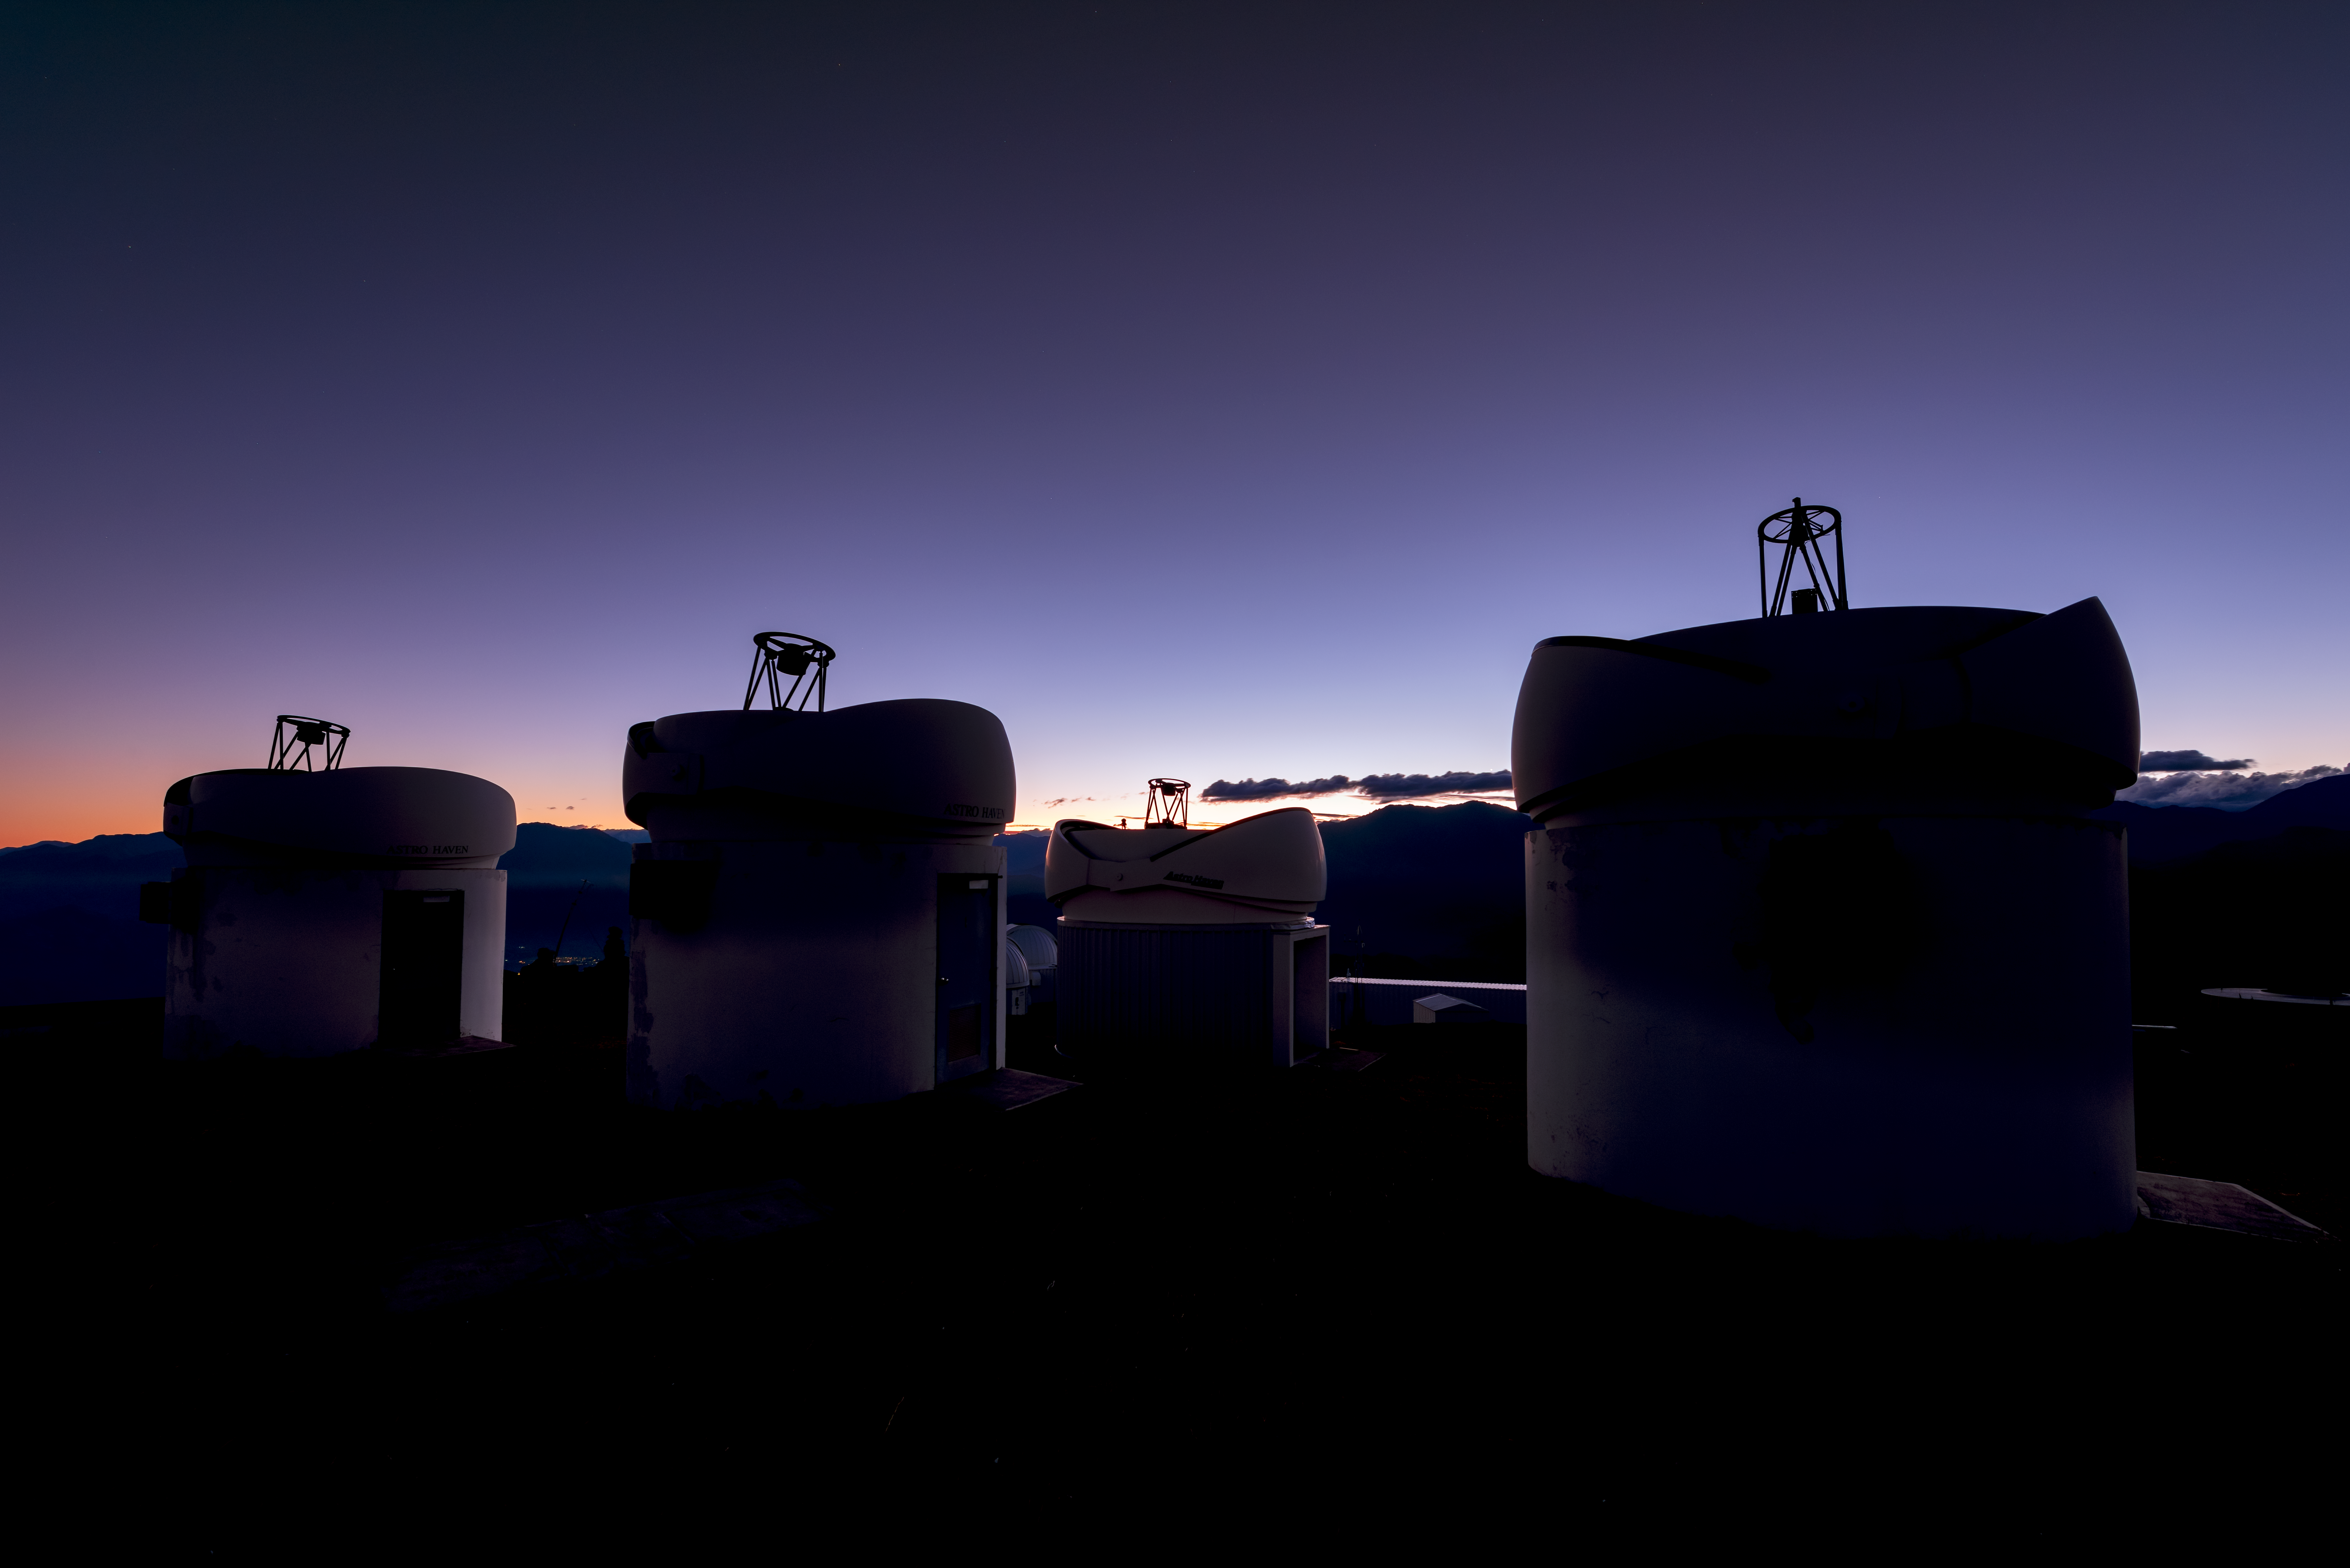

Telescopes at the Ready

Four telescopes are silhouetted against a violet sky, poised and ready to observe the Universe from Cerro Tololo Inter-American Observatory (CTIO), a Program of NSF NOIRLab. Belonging to the PROMPT project, this set of quick-response robotic telescopes — six in total — are designed to spring into action and observe short-lived astronomical phenomena. Each telescope is optimized to observe at a different wavelength range, and together they capture the aftermath of energetic events such as gamma ray bursts. The PROMPT telescopes are funded and operated by the University of North Carolina at Chapel Hill and are made available to undergraduate and high school students conducting research in North Carolina, allowing the next generation of astronomers to gain experience working with a professional observatory.

Credit: CTIO/NOIRLab/NSF/AURA/B. Tafreshi